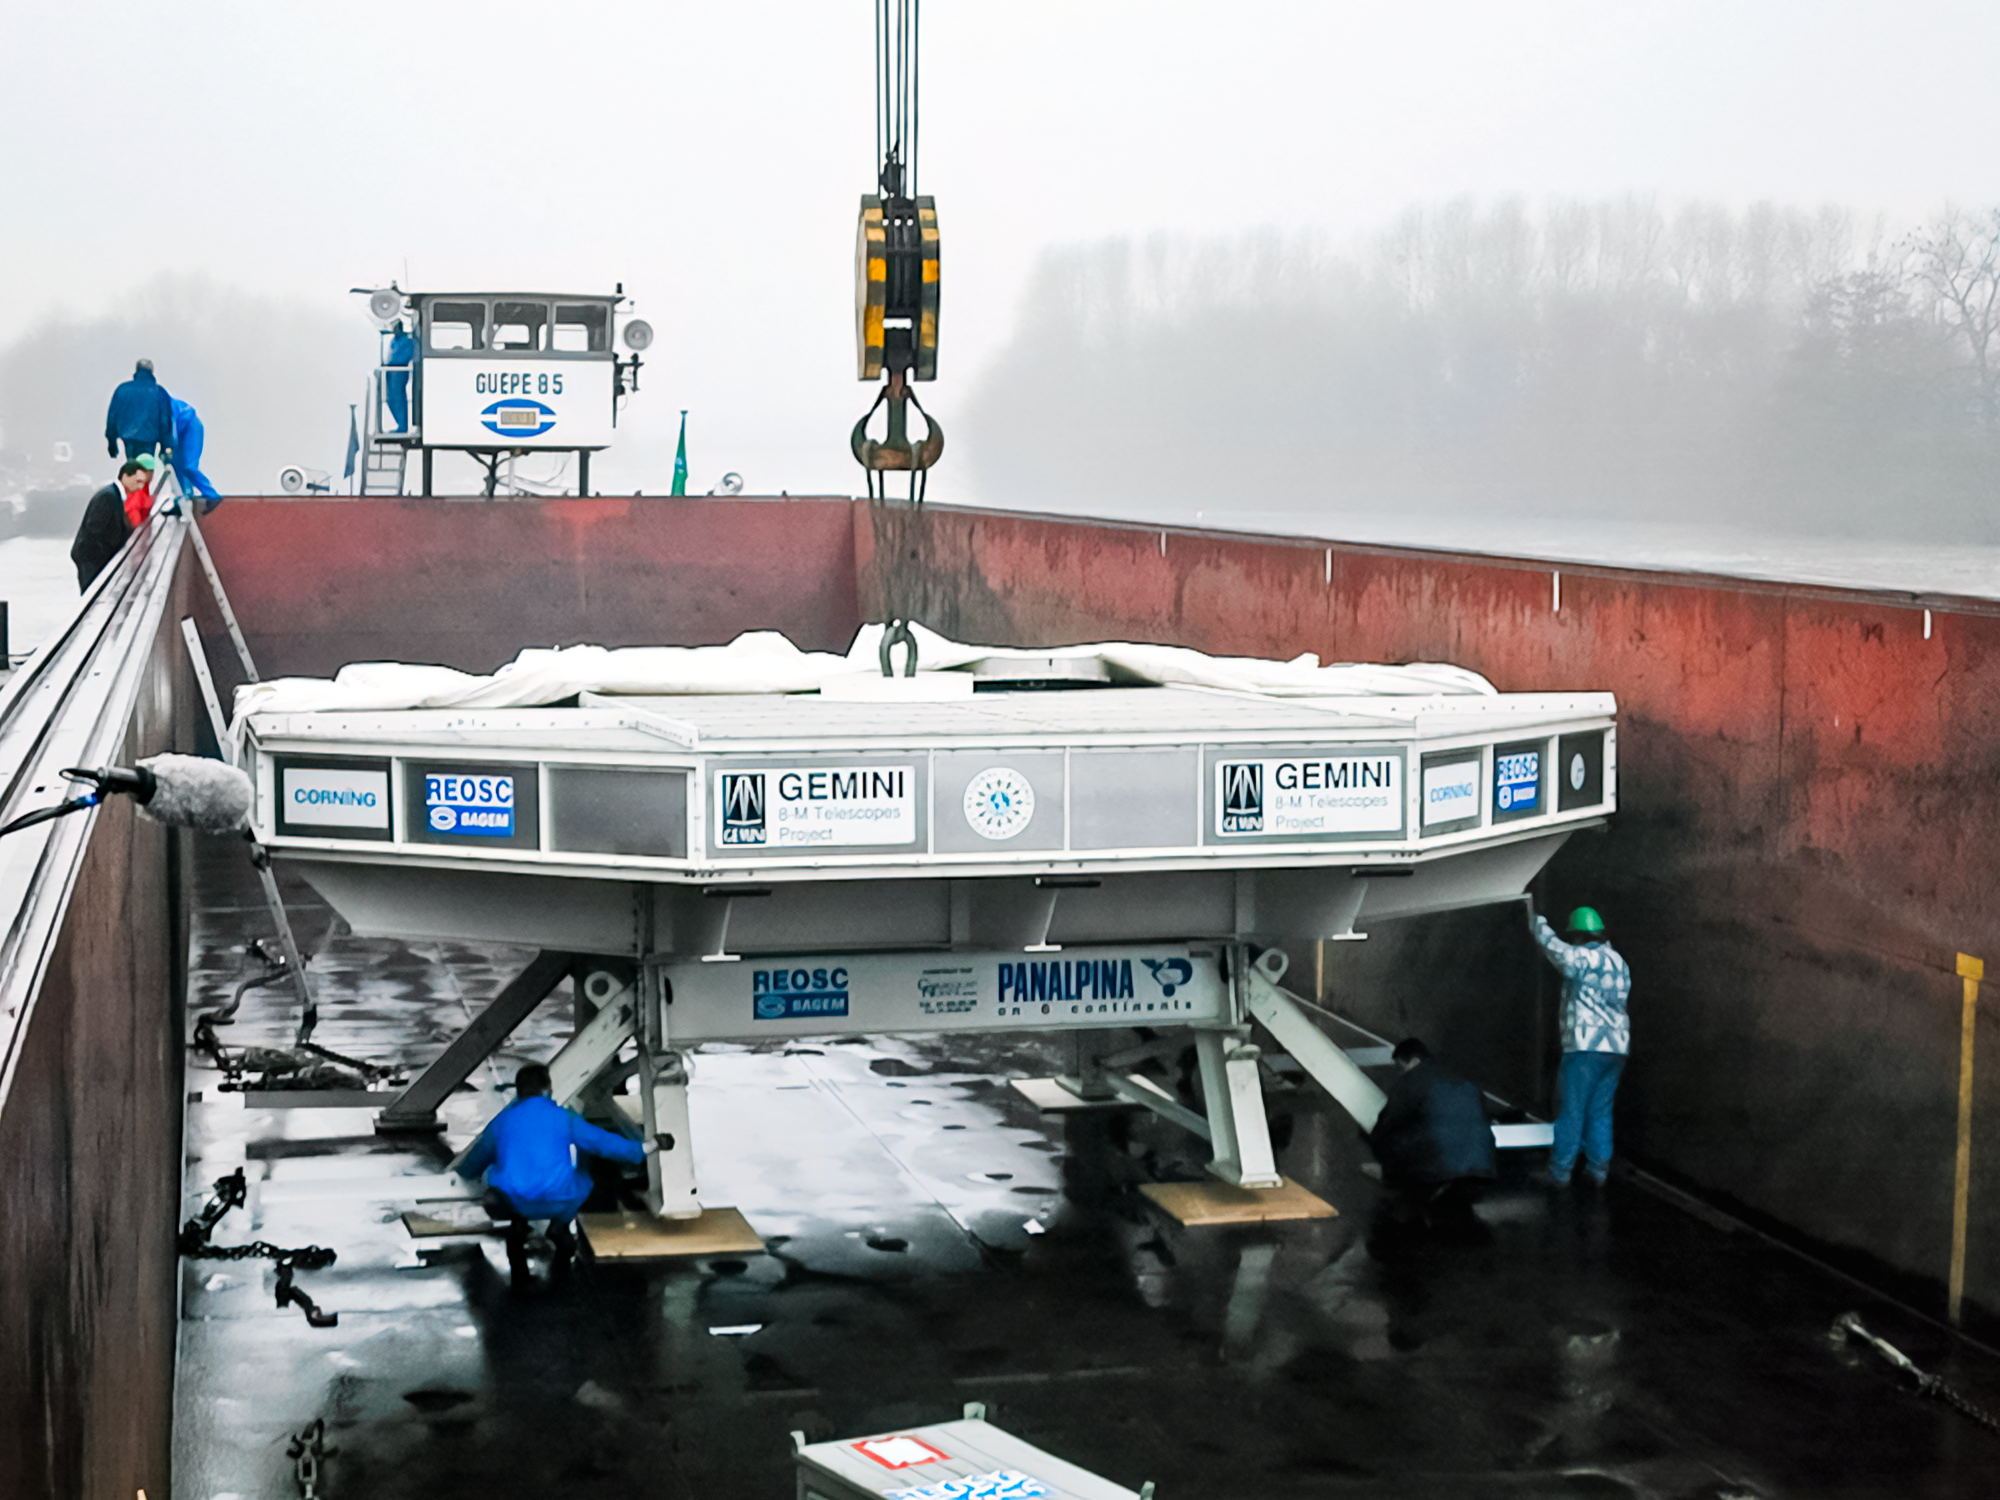

Gemini South Mirror Journey

Gemini South's 8.1-meter primary mirror during its journey to Chile.

Credit: International Gemini Observatory/NOIRLab/NSF/AURA